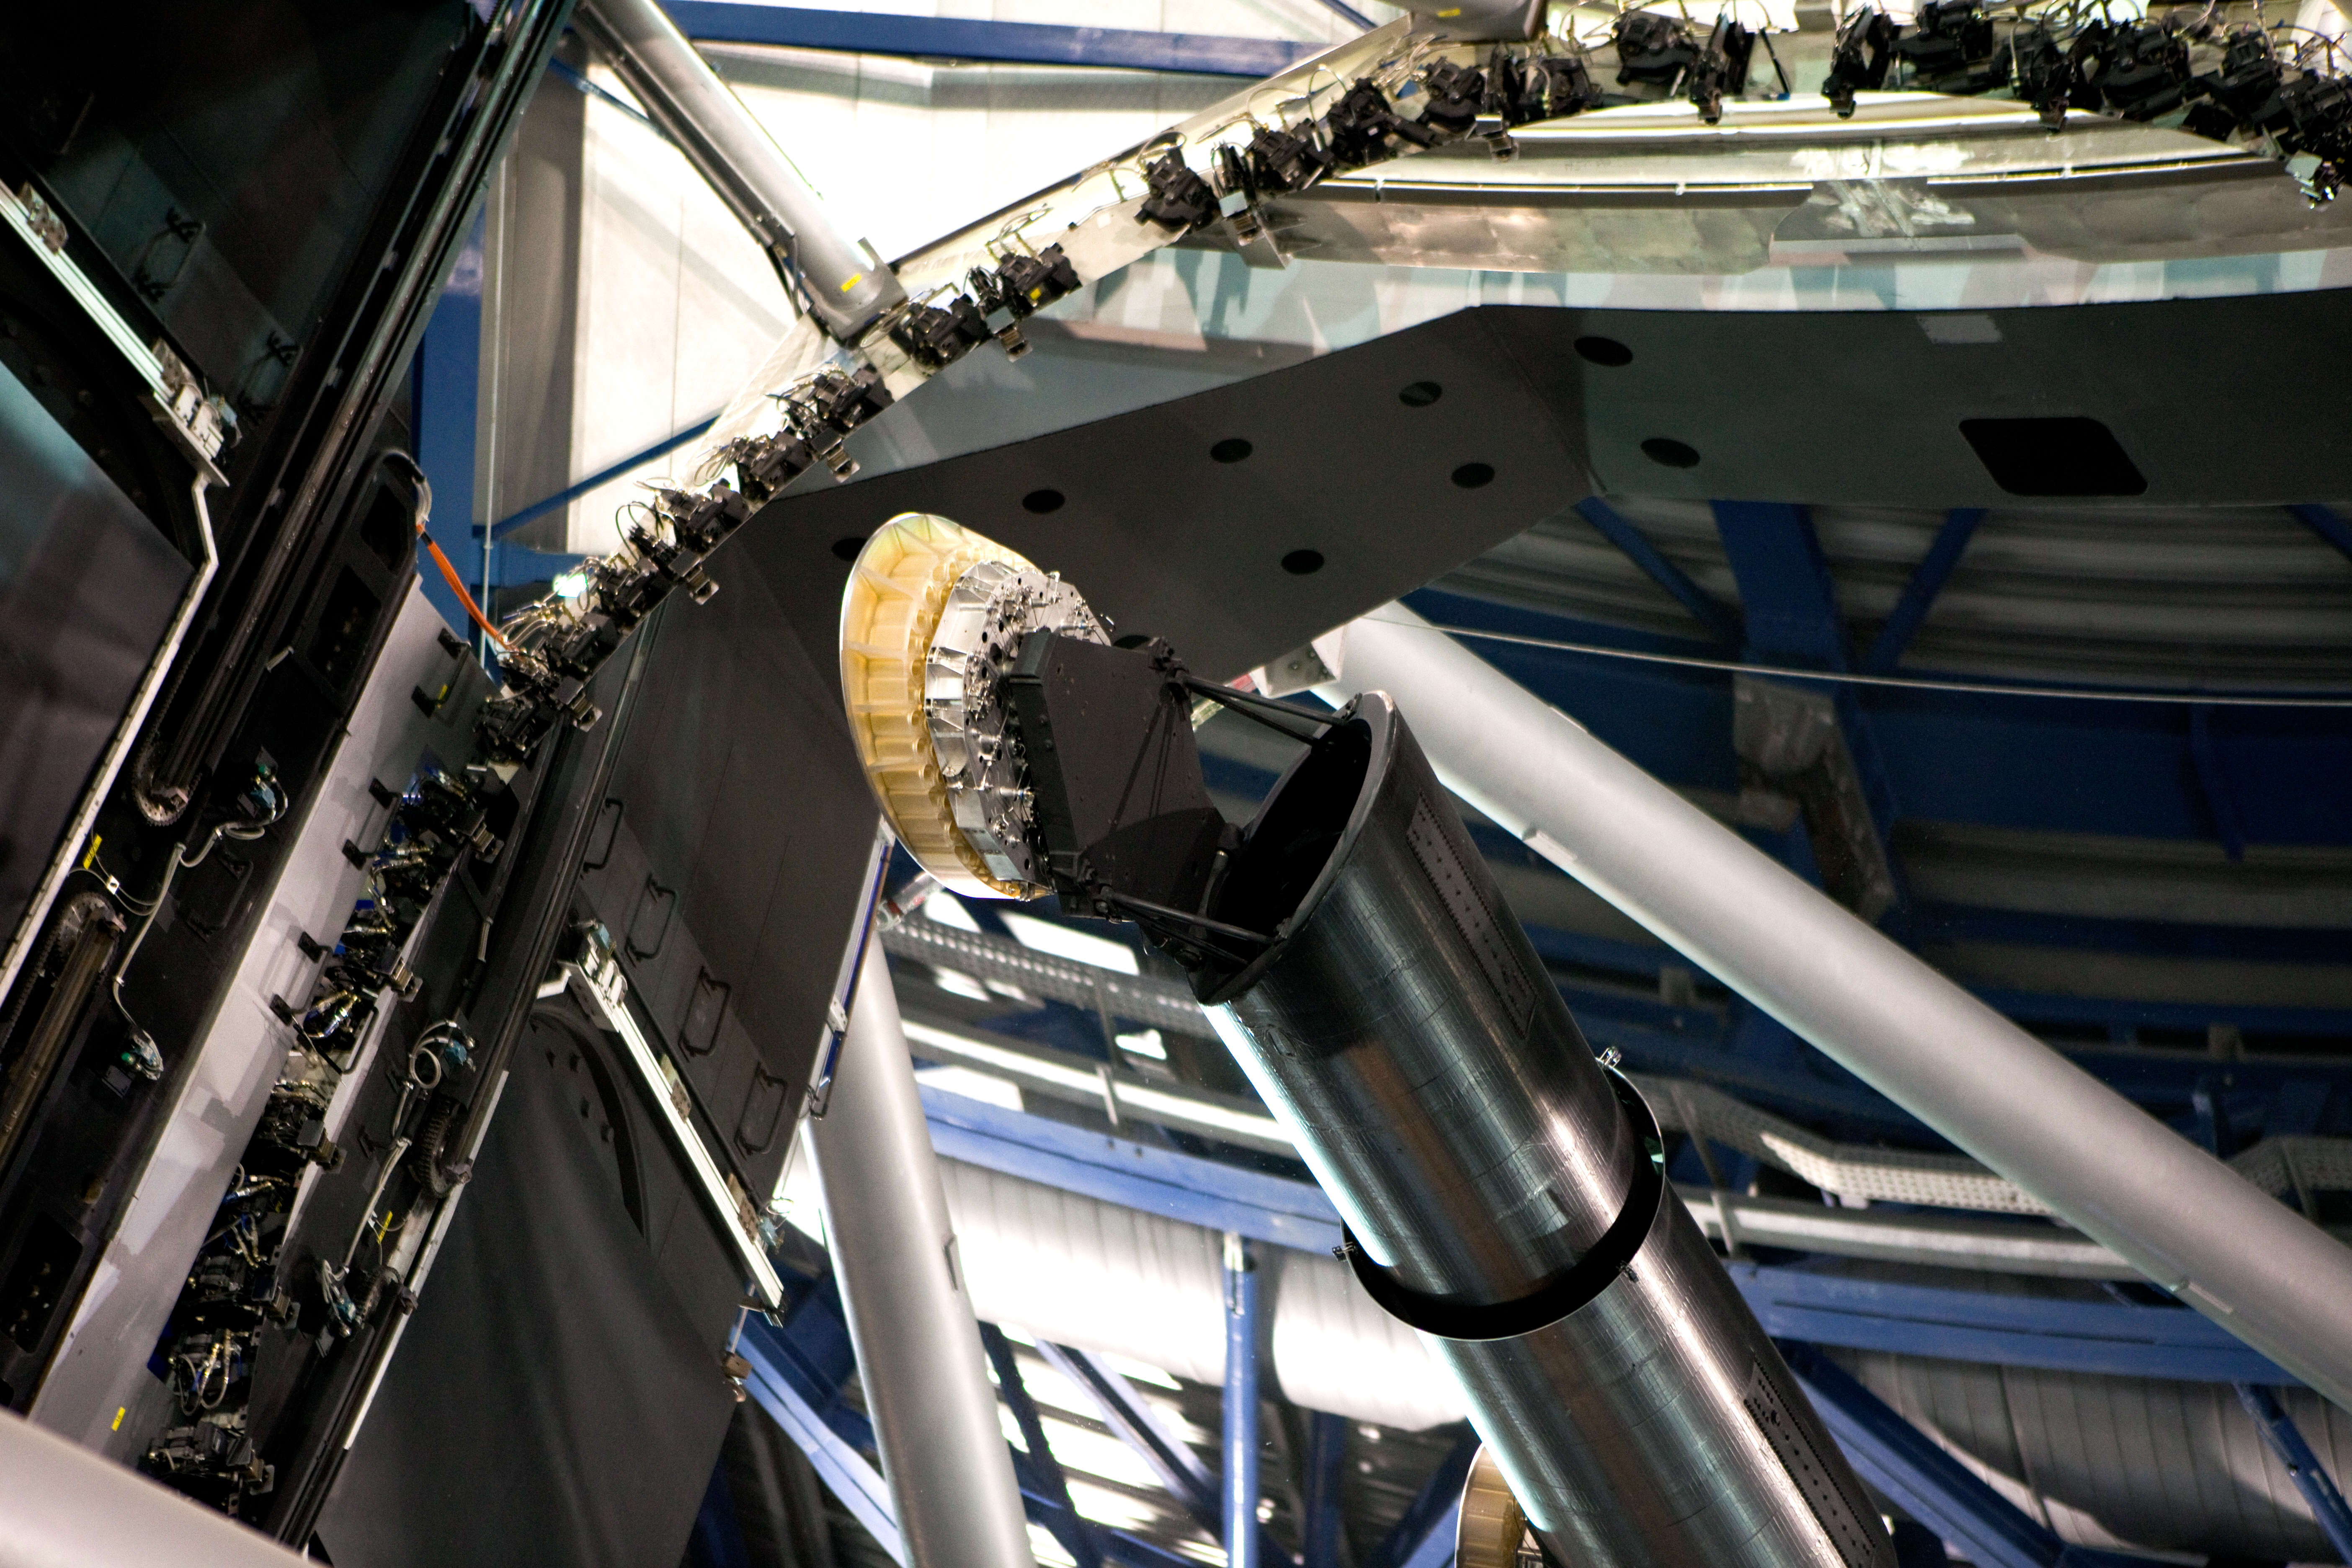

The VLT’s primary and tertiary mirrors

Detail of the optical system of one of the VLT's giant telescopes. At the centre of the 8.2-metre primary mirror (M1) is a black cylinder which supports a much smaller mirror: the tertiary mirror (M3). This flat mirror has the function of redirecting the collimated light to whichever instrument is in use. In the picture, the M3 is moved out of the way for observations with the instrument installed at the Cassegrain focal station, located below the M1 supporting cell.

Credit: ESO